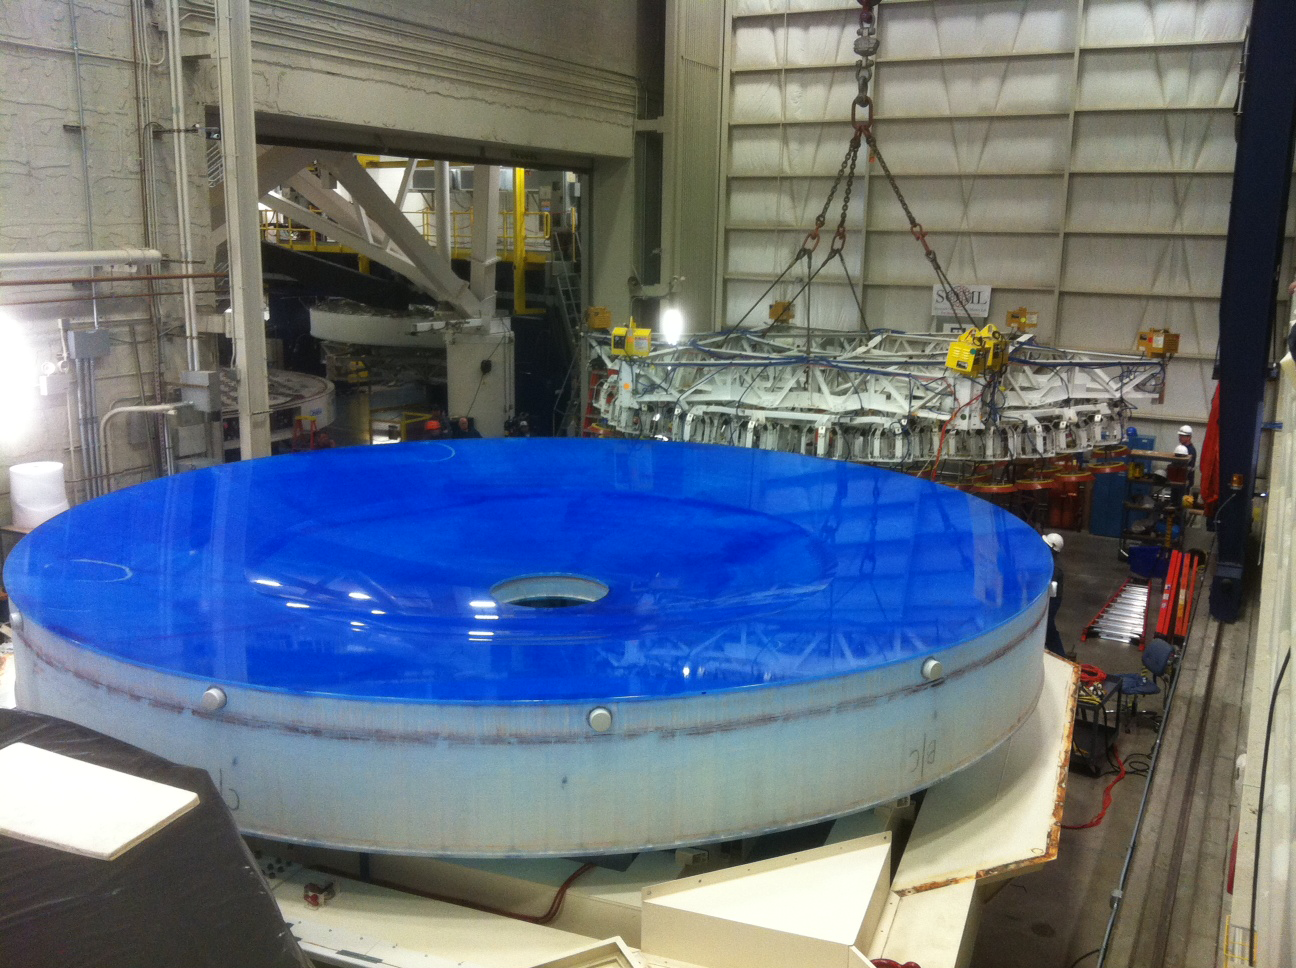

M1M3 in its Container

The mirror rests in its container with the lifter on its stand in the back.

Credit: Rubin Observatory/NSF/AURA